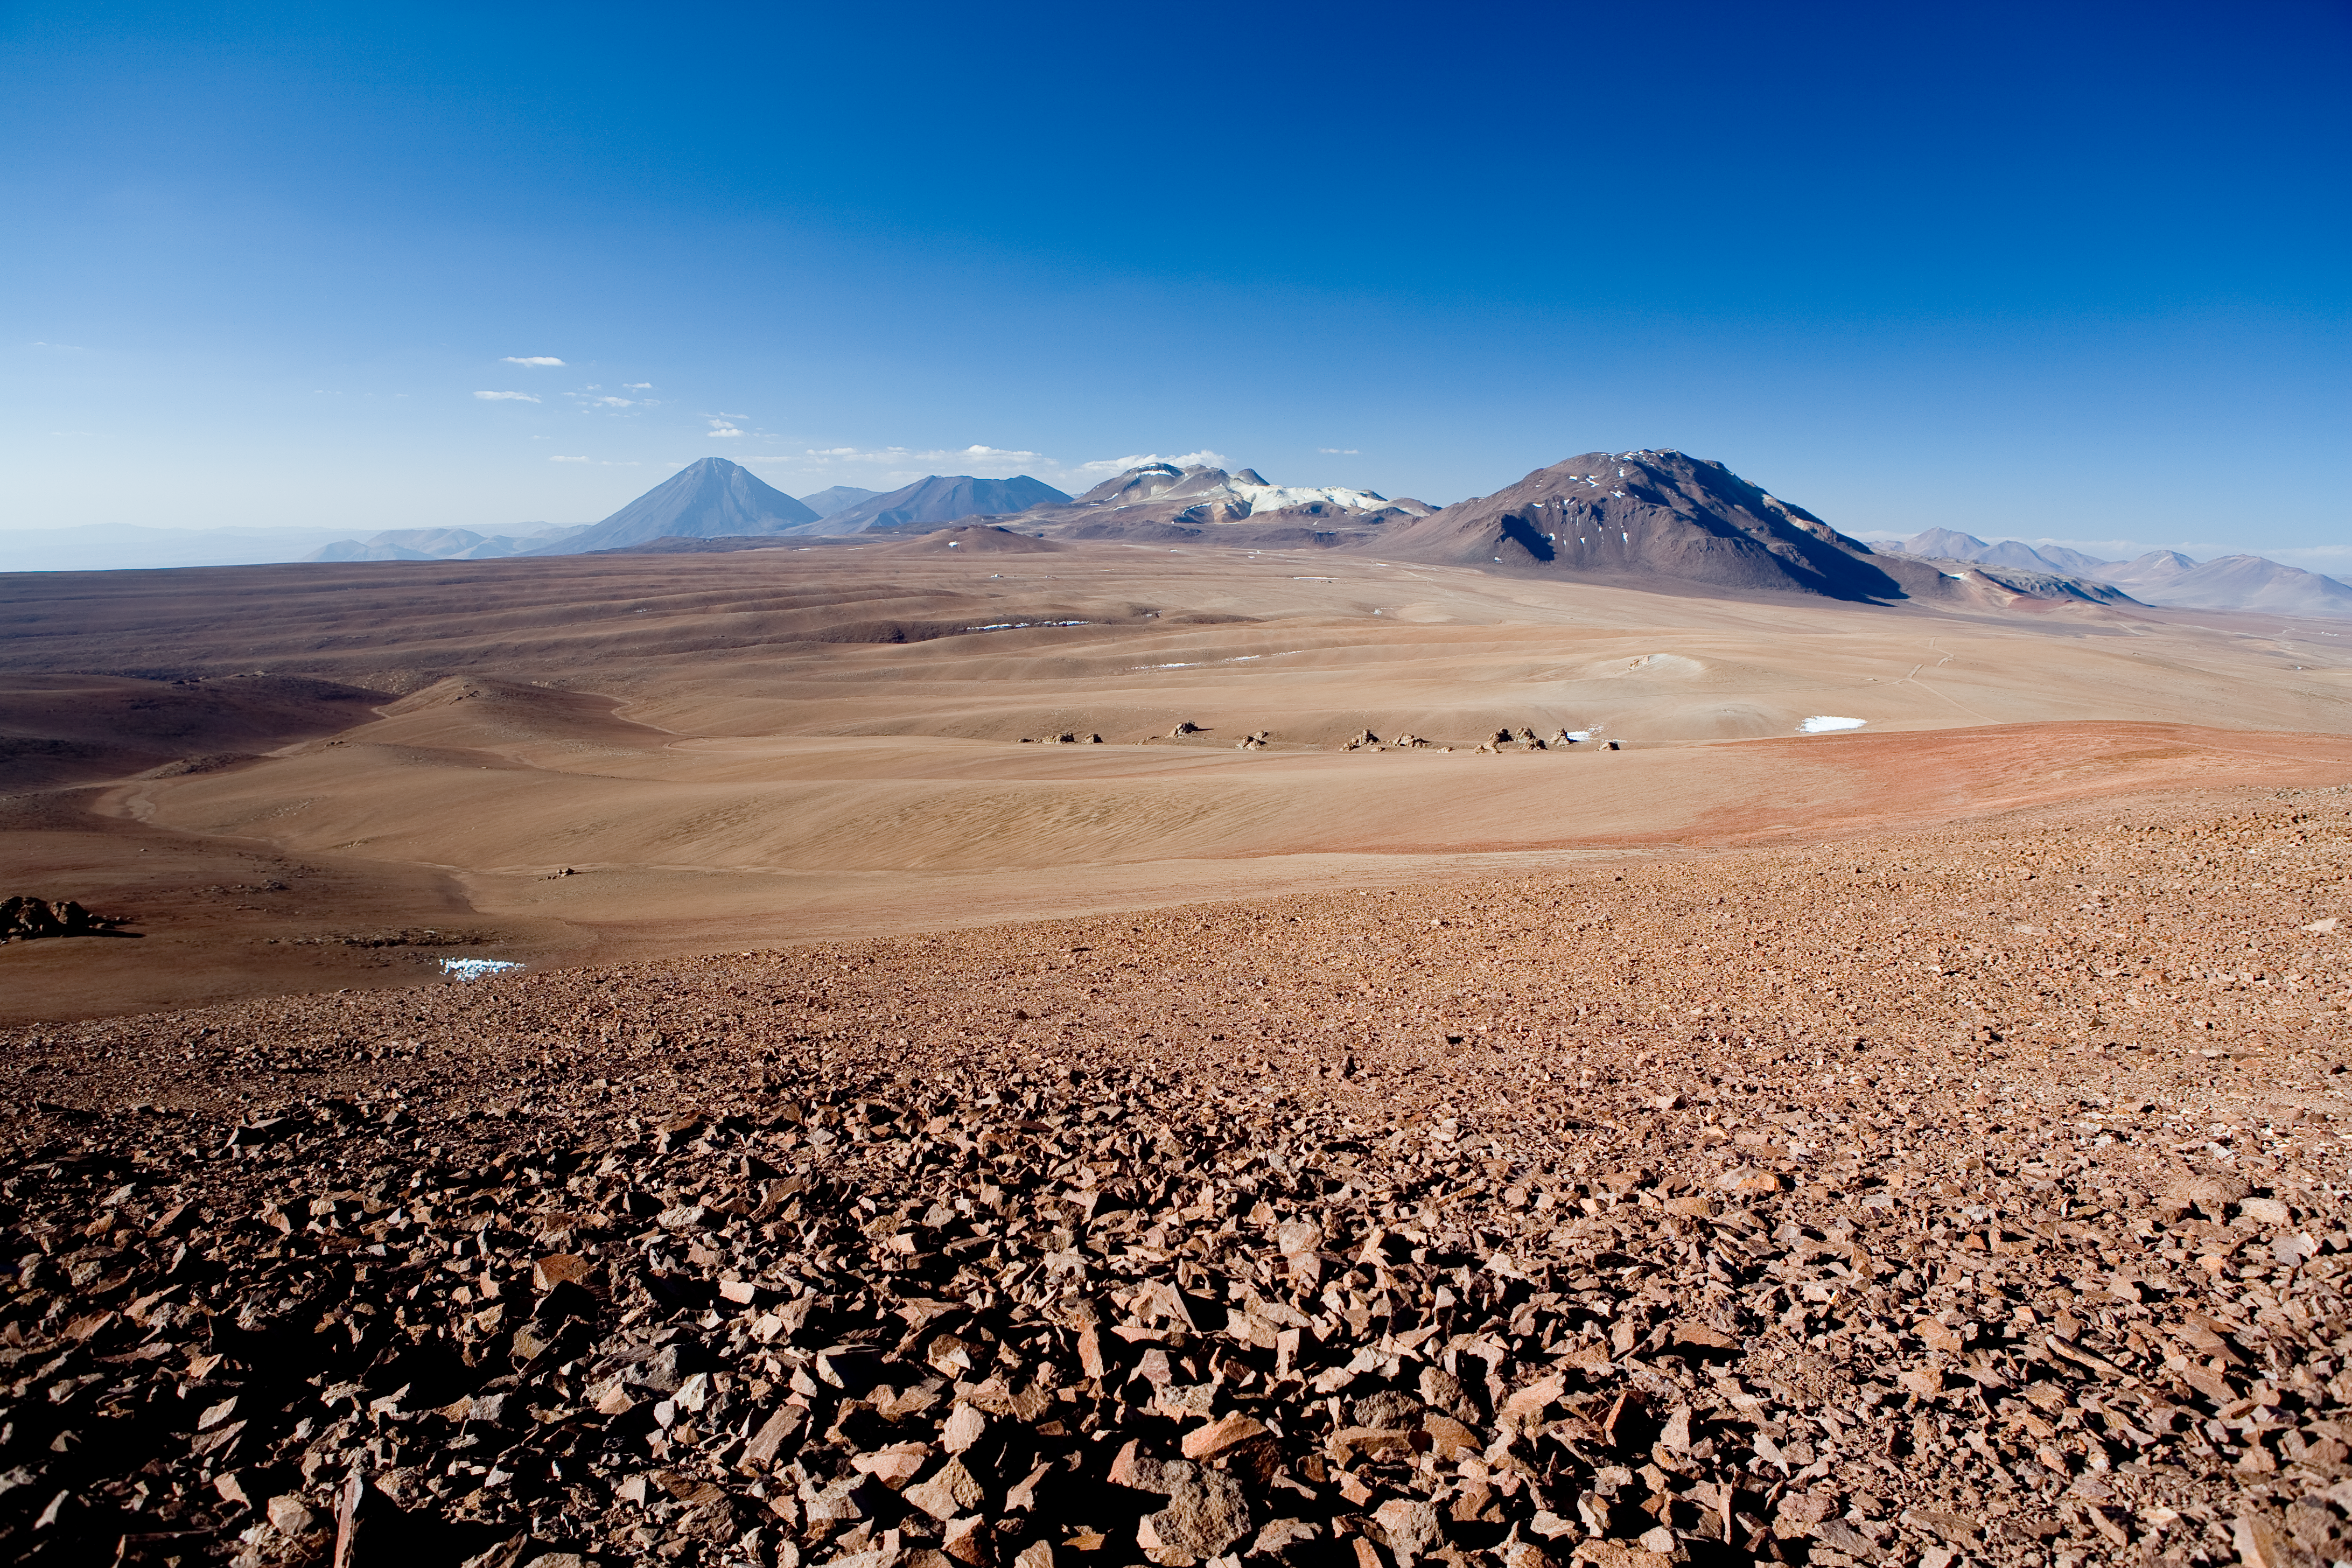

Chajnantor

Llano de Chajnantor, the site of ALMA, looking north. The construction site of AOS, and the APEX compound are visible. (afternoon shot).

Credit: ESO/H.H.Heyer